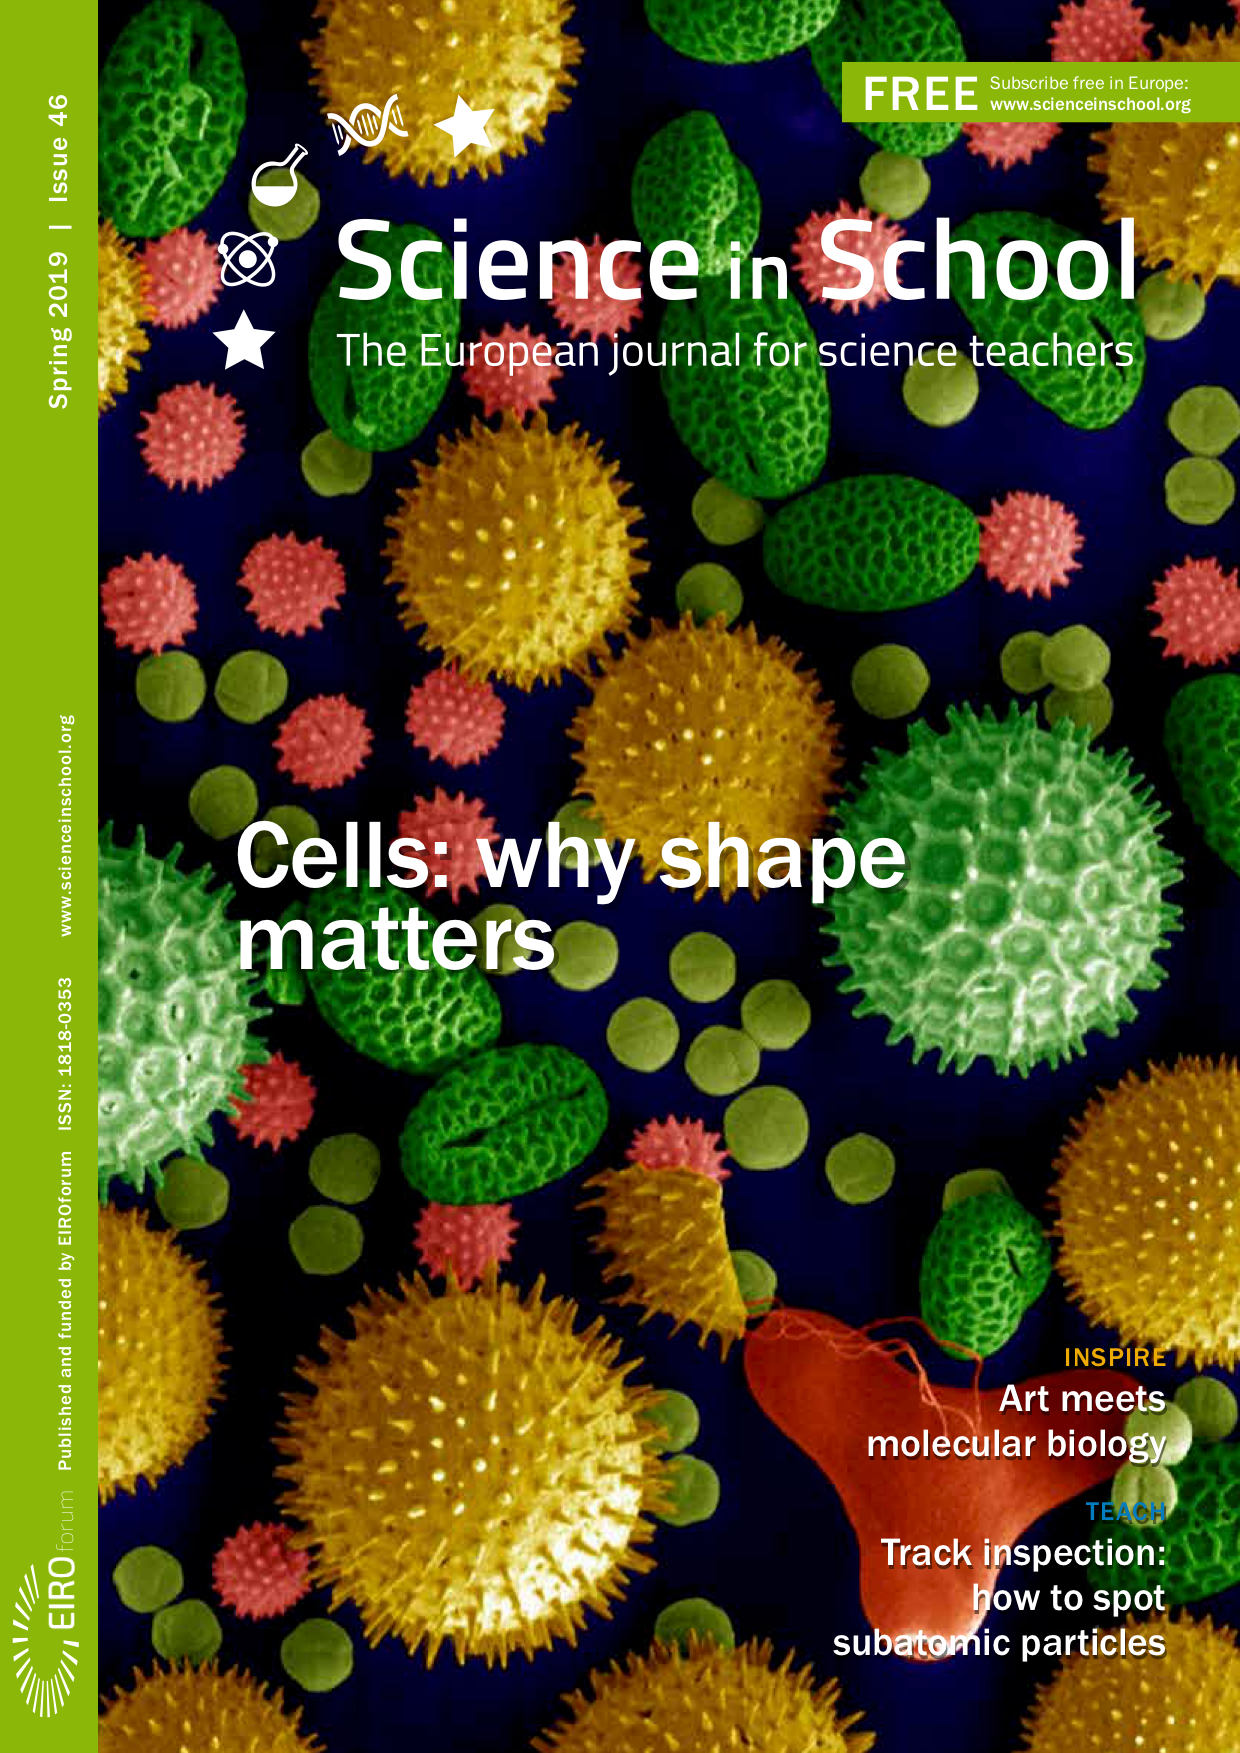

Front cover of Science in School 46

Credit: Science in School